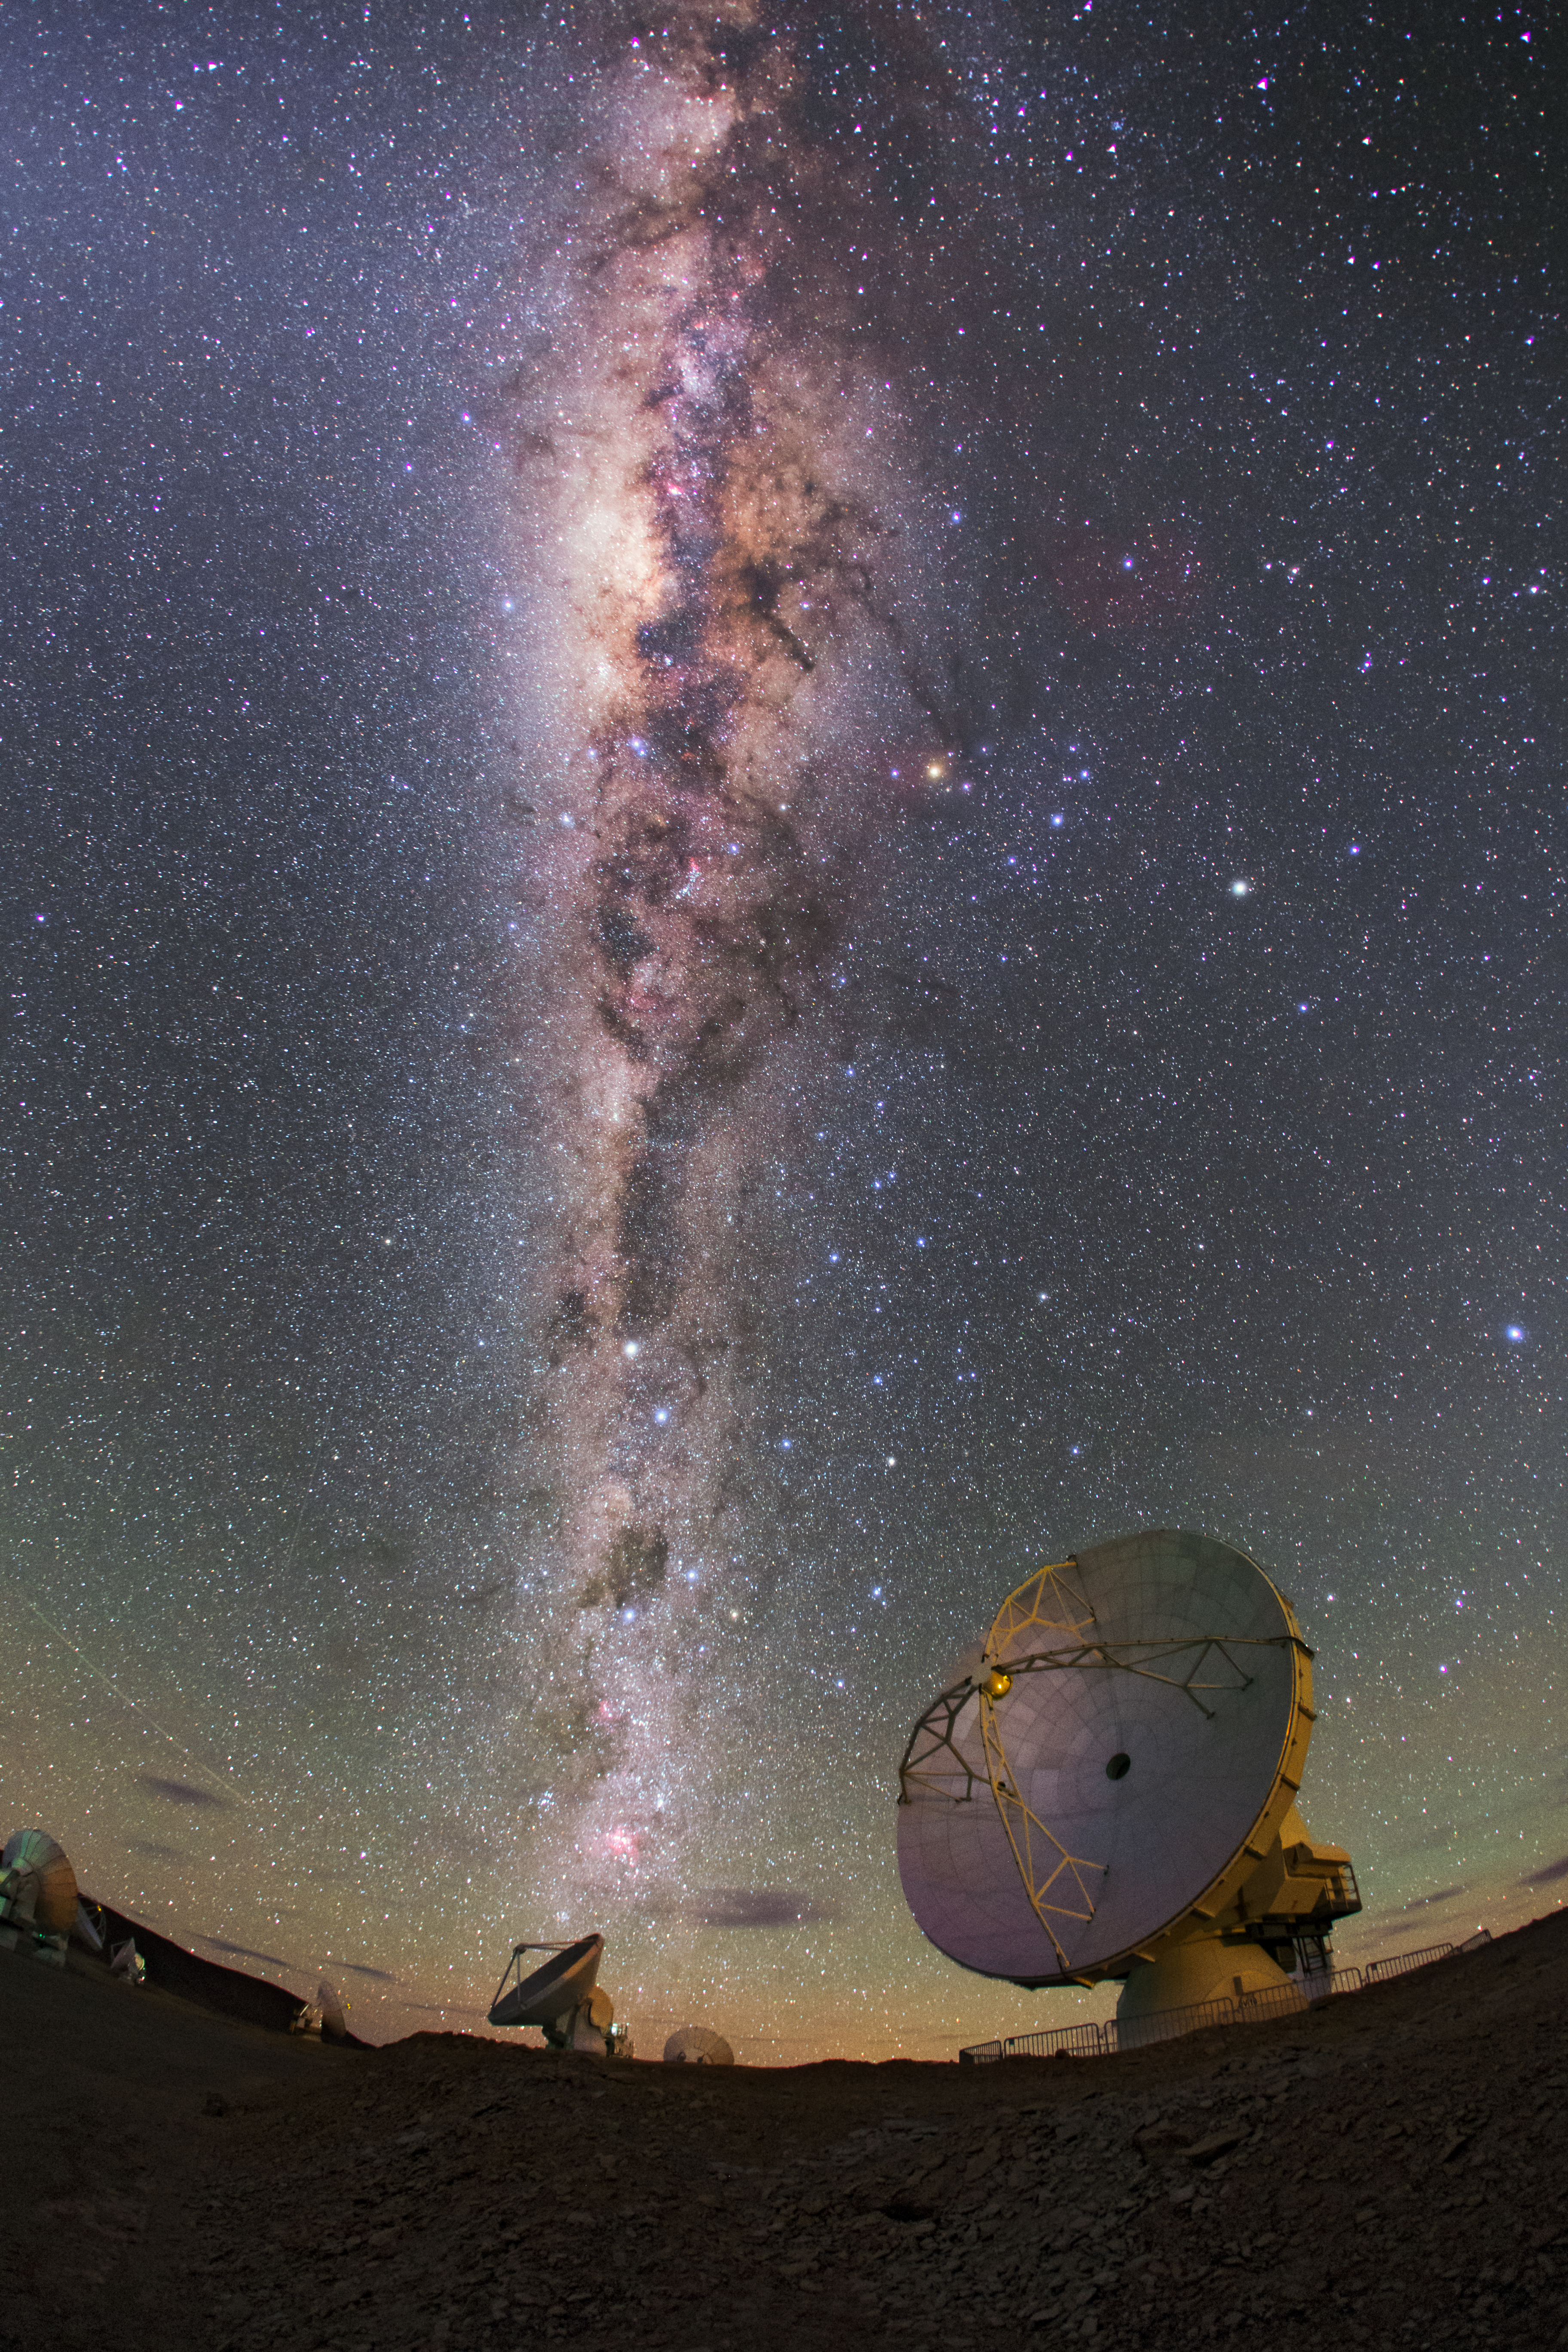

The Milky Way glitters brightly over ALMA

The Milky Way glitters brightly over ALMA antennas, in this image taken by the ESO Ultra High Definition Expedition team as they capture the site in 4K quality.

Credit: ESO/B. Tafreshi (twanight.org)